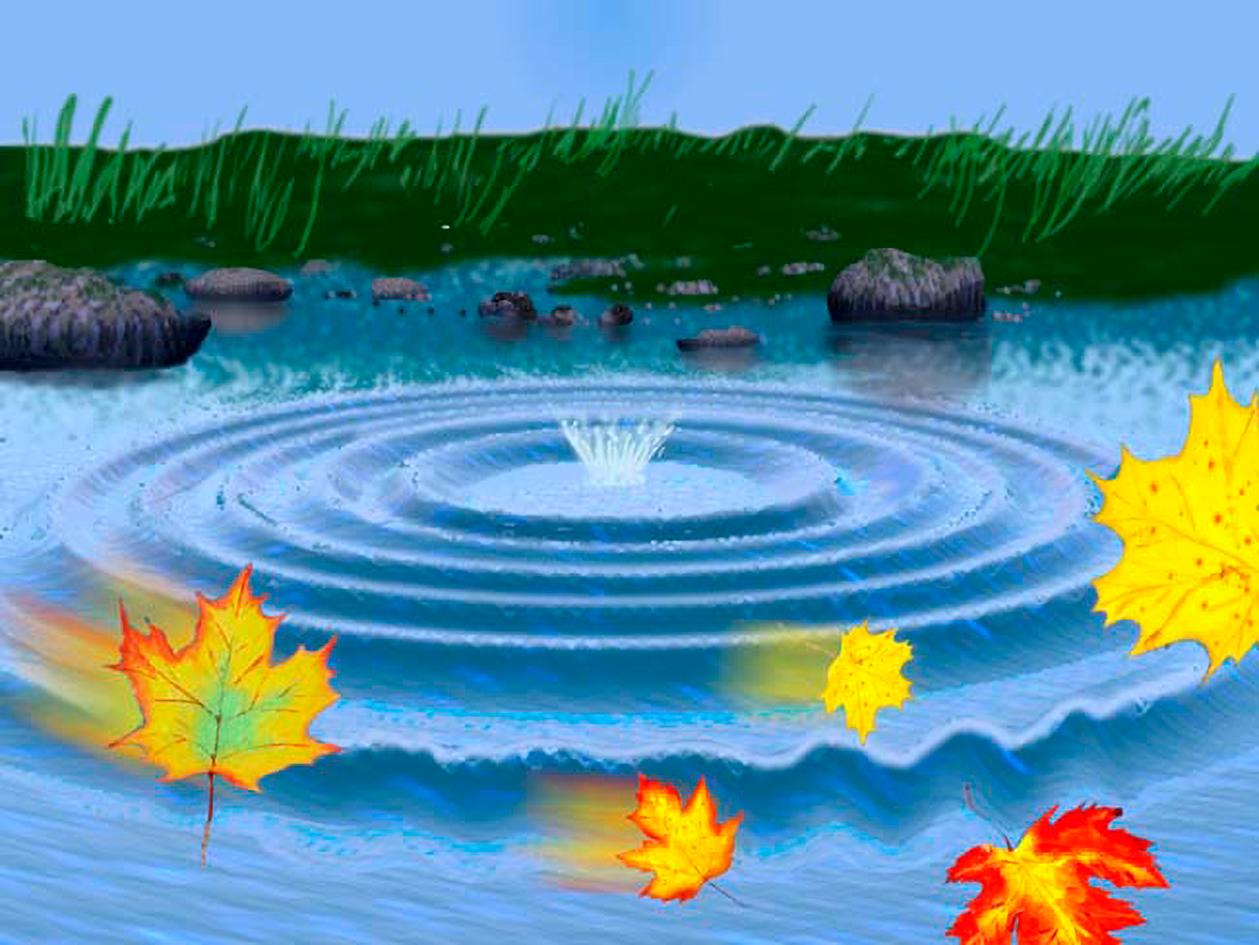

Wavefront Optics

Depicted is the effect of a breeze blowing, a form of turbulence, that interferes with the uniform wave pattern creating uneven ripples.

Credit: NOIRLab